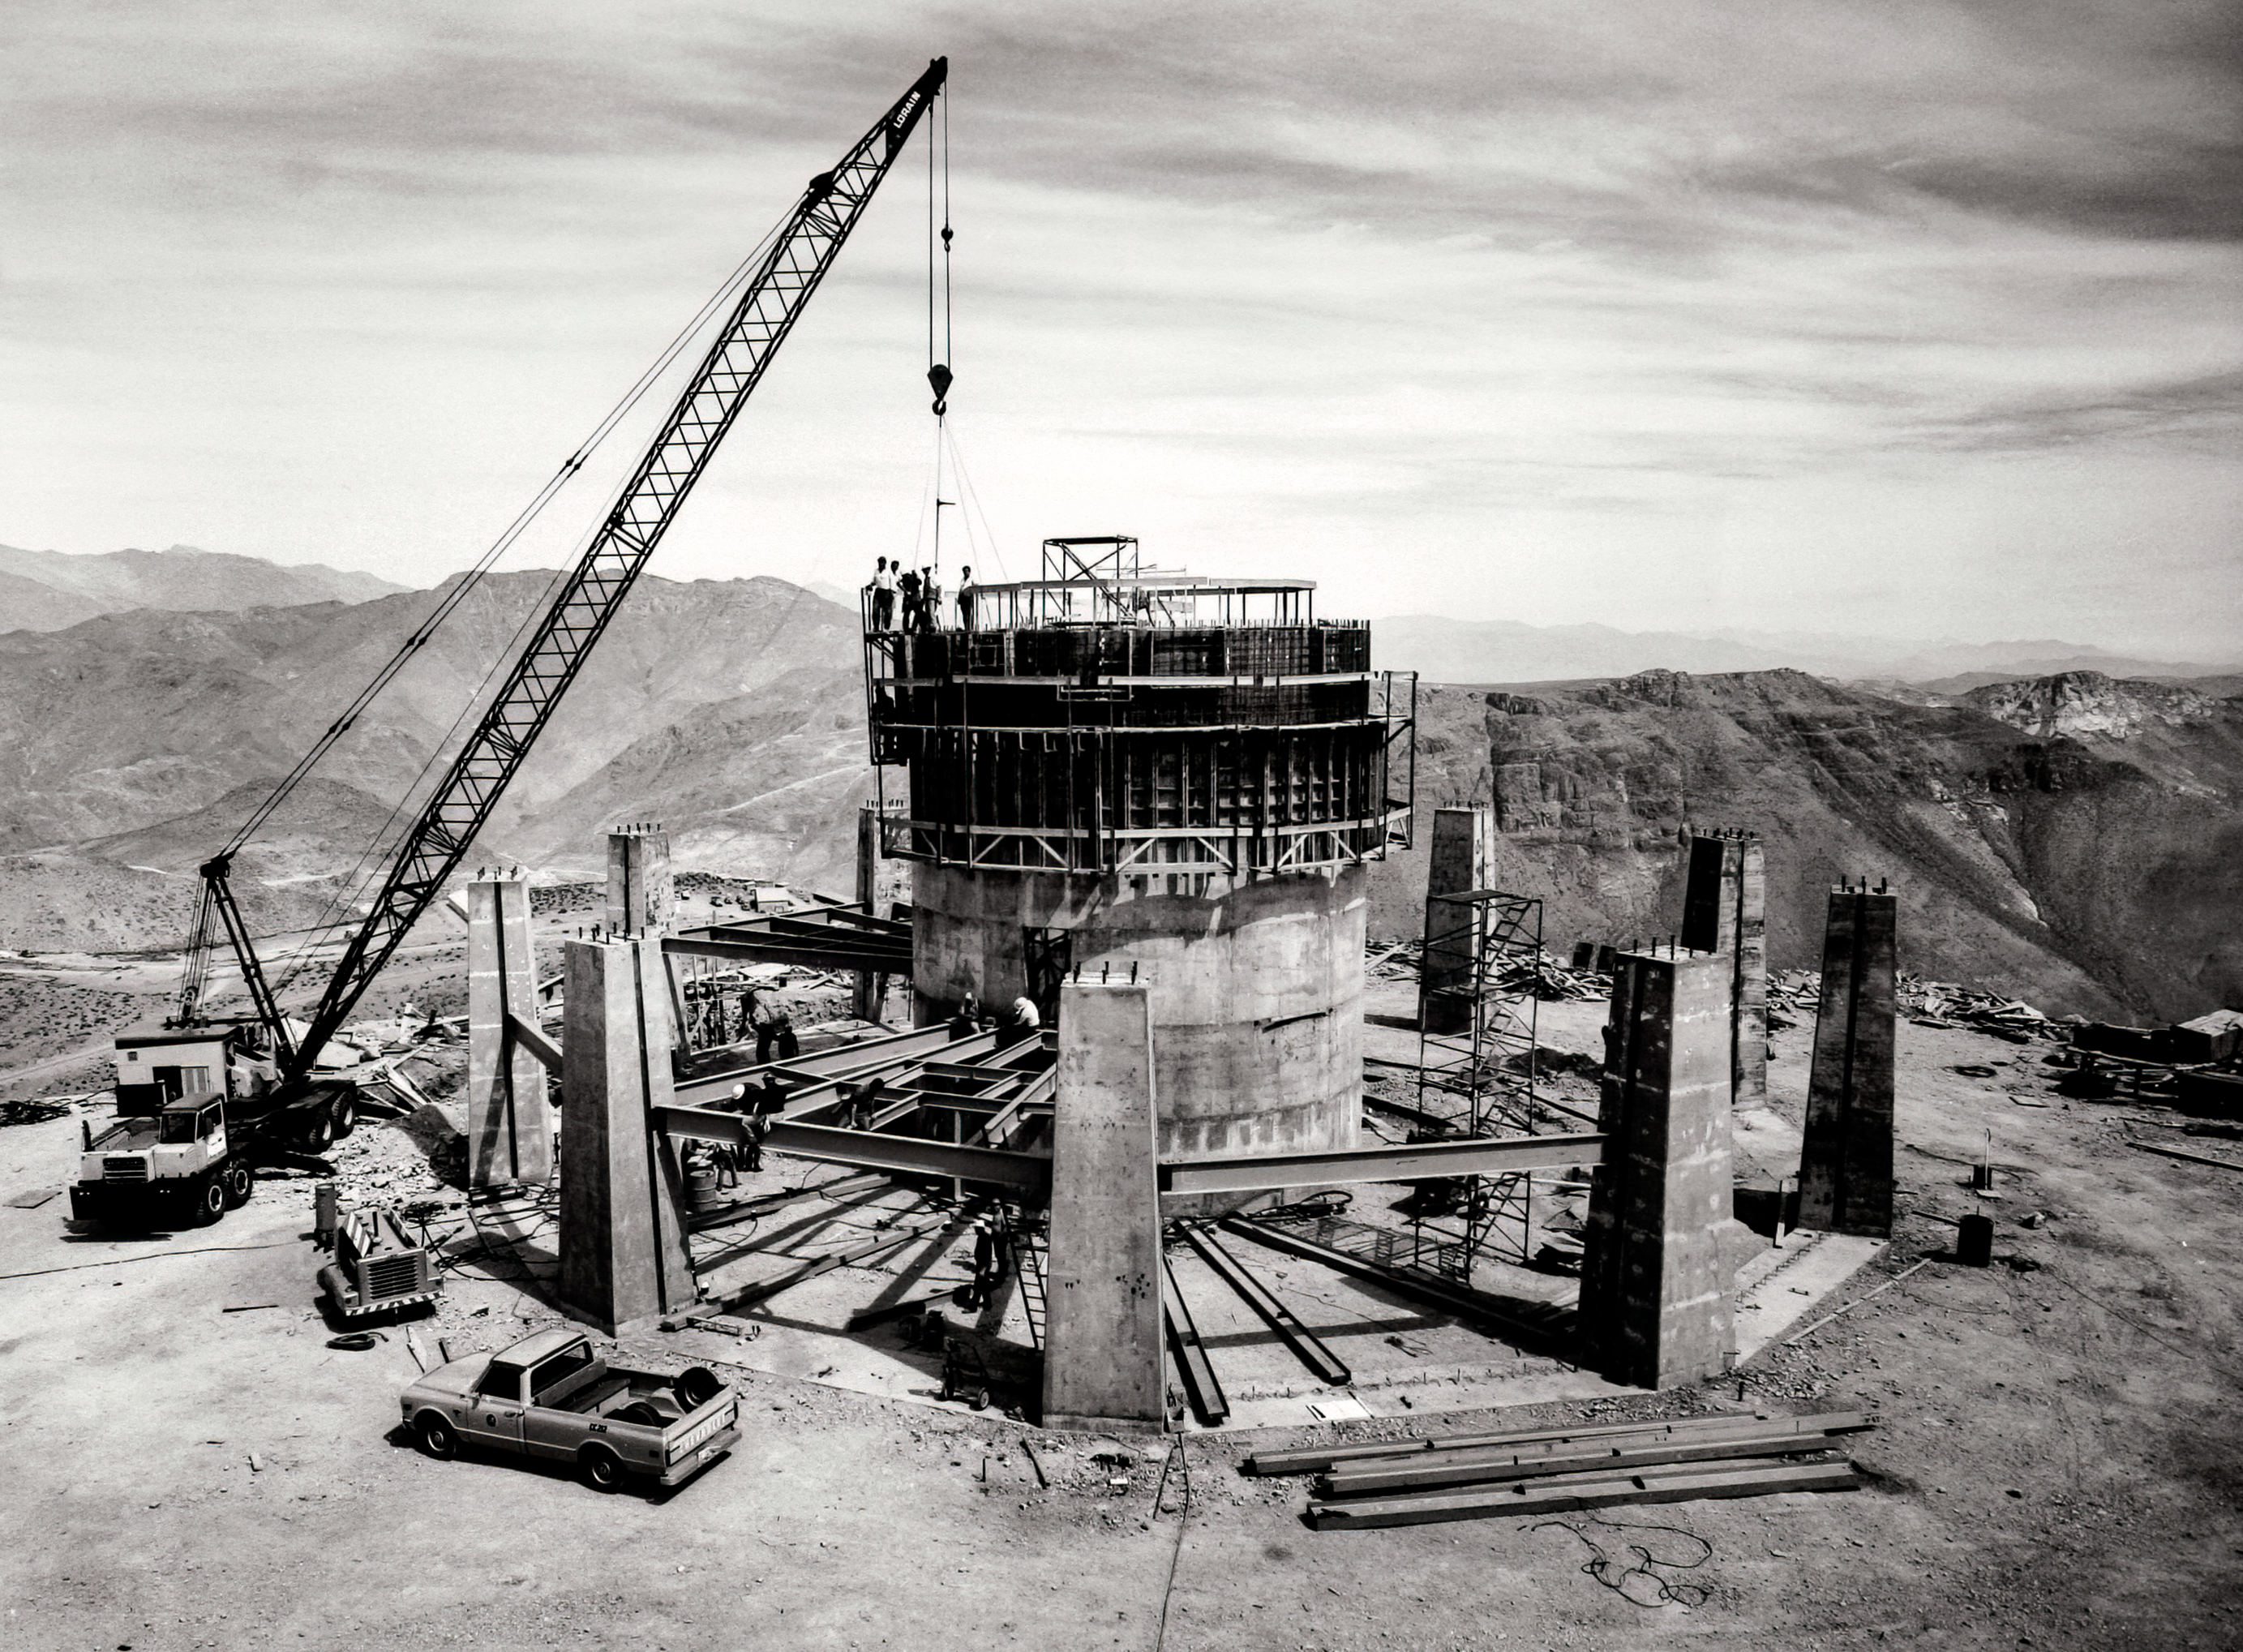

Víctor M. Blanco 4-meter Telescope under construction

Víctor M. Blanco 4-meter Telescope building progress, 30 October 1968.

Credit: CTIO/NOIRLab/NSF/AURA